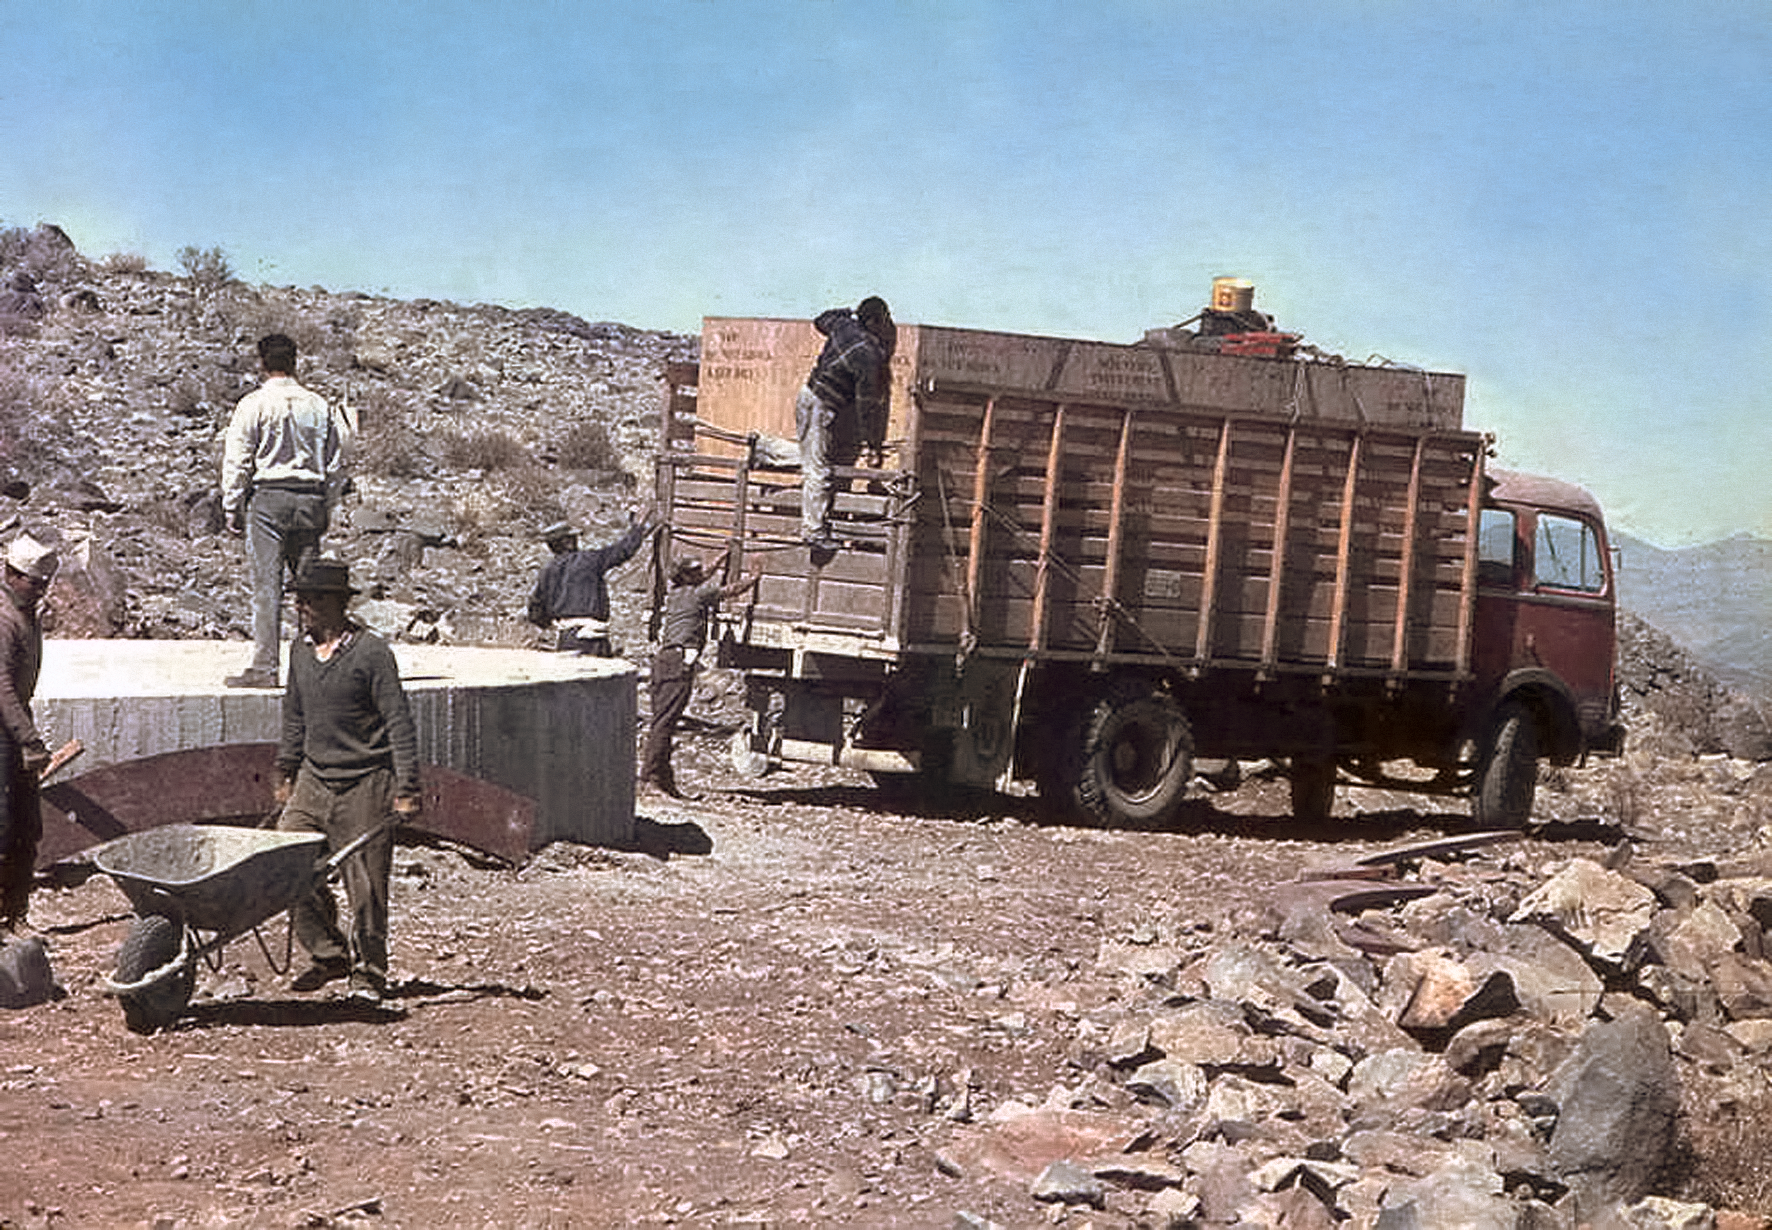

The arrival of the ESO 1-metre telescope

Photo of the arrival of the ESO 1-metre telescope at the new La Silla Observatory in Chile in the late 1960’s. The La Silla Observatory has since become one of the premier ground-based observatories in the world.

Credit: ESO/J.Doornenbal